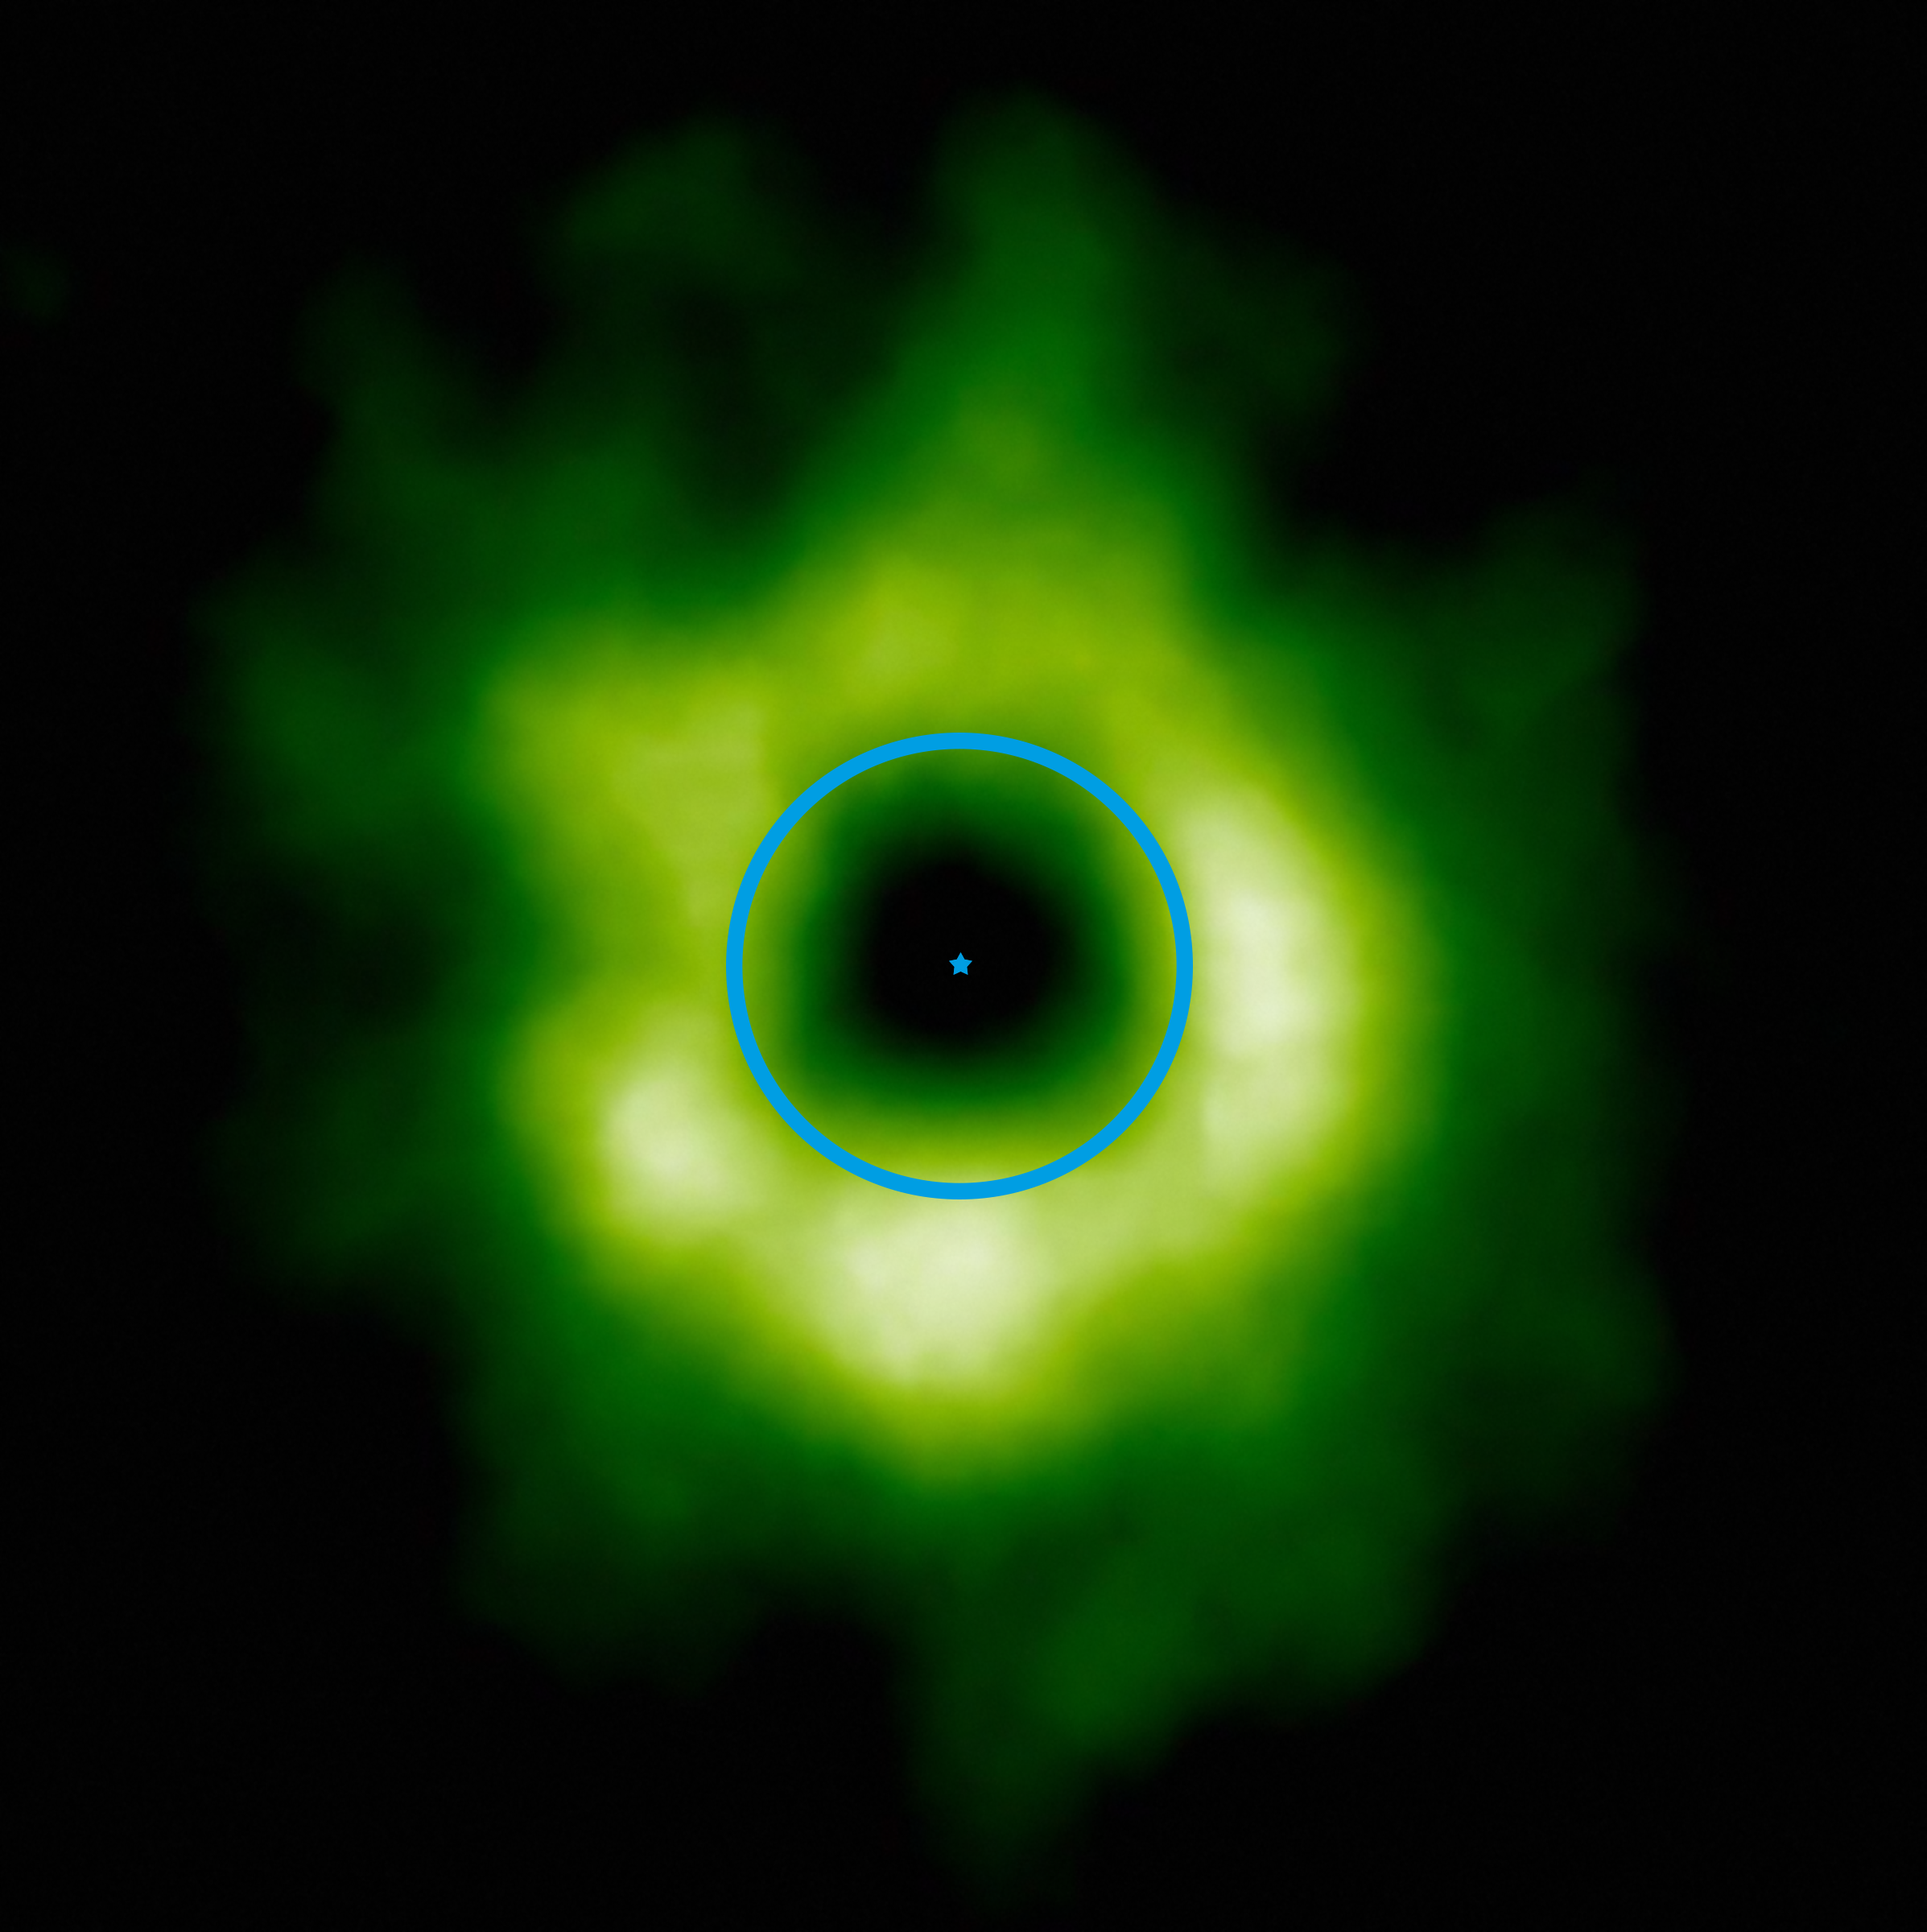

Snow line distance compared to the Solar System

This image, taken from the ALMA observatory in Chile, shows the region (in green) where carbon monoxide snow has formed around the star TW Hydrae (indicated at centre). The blue circle represents where the orbit of Neptune would be when comparing it to the size of the Solar System. The transition to carbon monoxide ice could also mark the inner boundary of the region where smaller icy bodies like comets and dwarf planets like Pluto and Eris would form.

Credit: ALMA (ESO/NAOJ/NRAO)